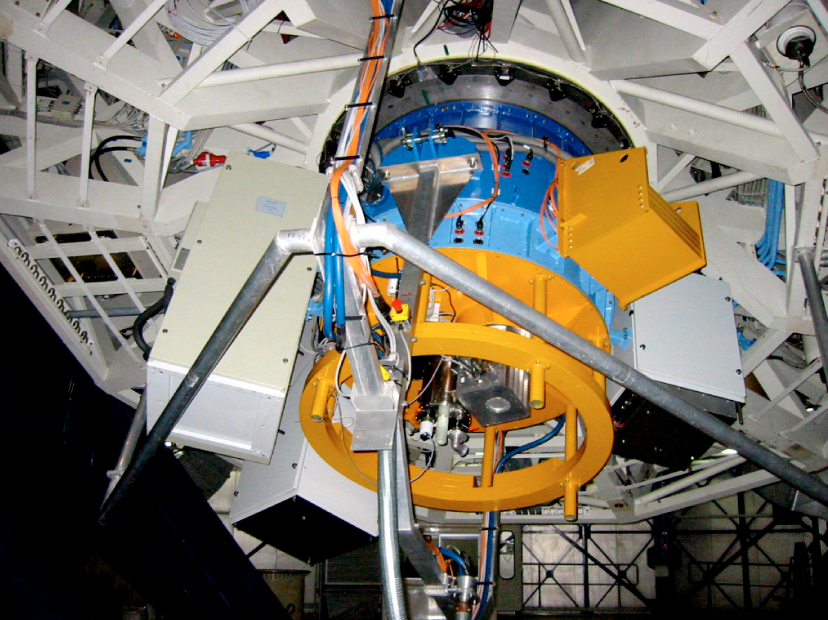

SINFONI Adaptive Optics Module at VLT Yepun (June 2004)

The SINFONI Adaptive Optics Module, installed at the 8.2-m VLT YEPUN telescope during the first tests in June 2004. At this time, the spectrograph SPIFFI was not yet installed. The blue ring is the Adaptive Optics Module. The yellow parts, with a weight of 800 kg, simulate SPIFFI. The IR Test Imager is located inside the yellow ring.

Credit: ESO